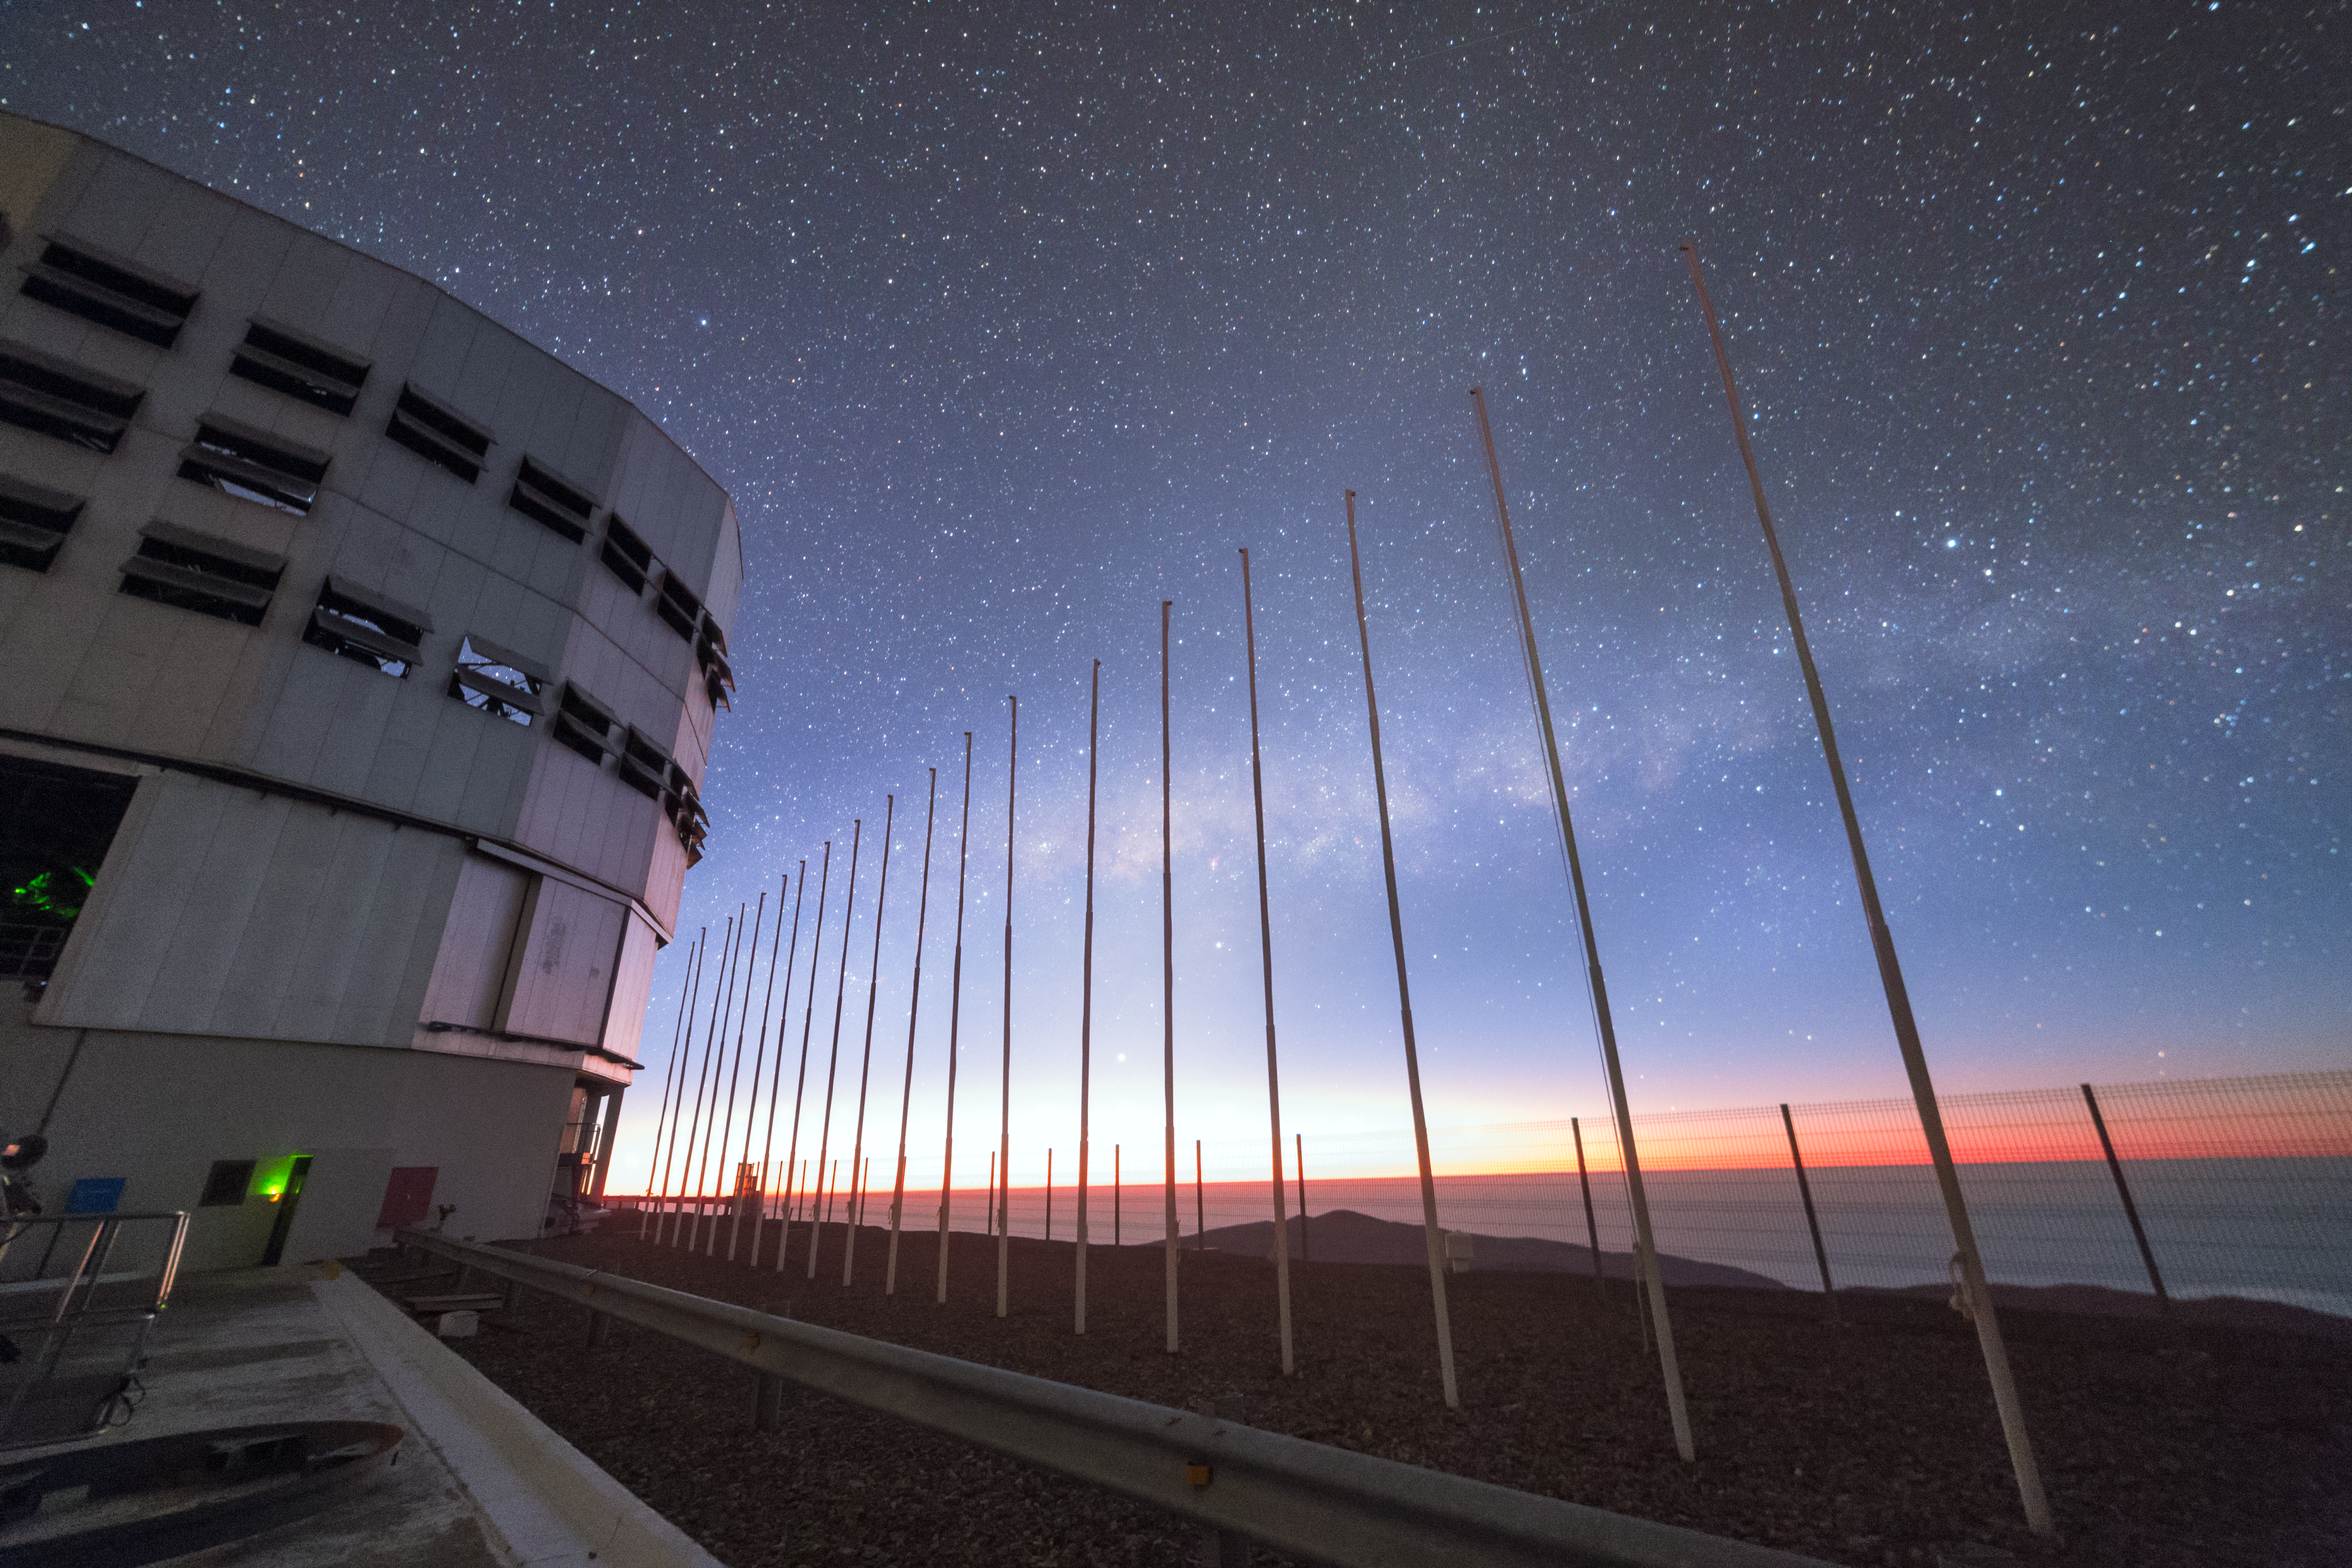

Night sky at Paranal

A dazzling sky behind the flagpoles at the Paranal Observatory in Chile.

Credit: P. Horálek/ESO